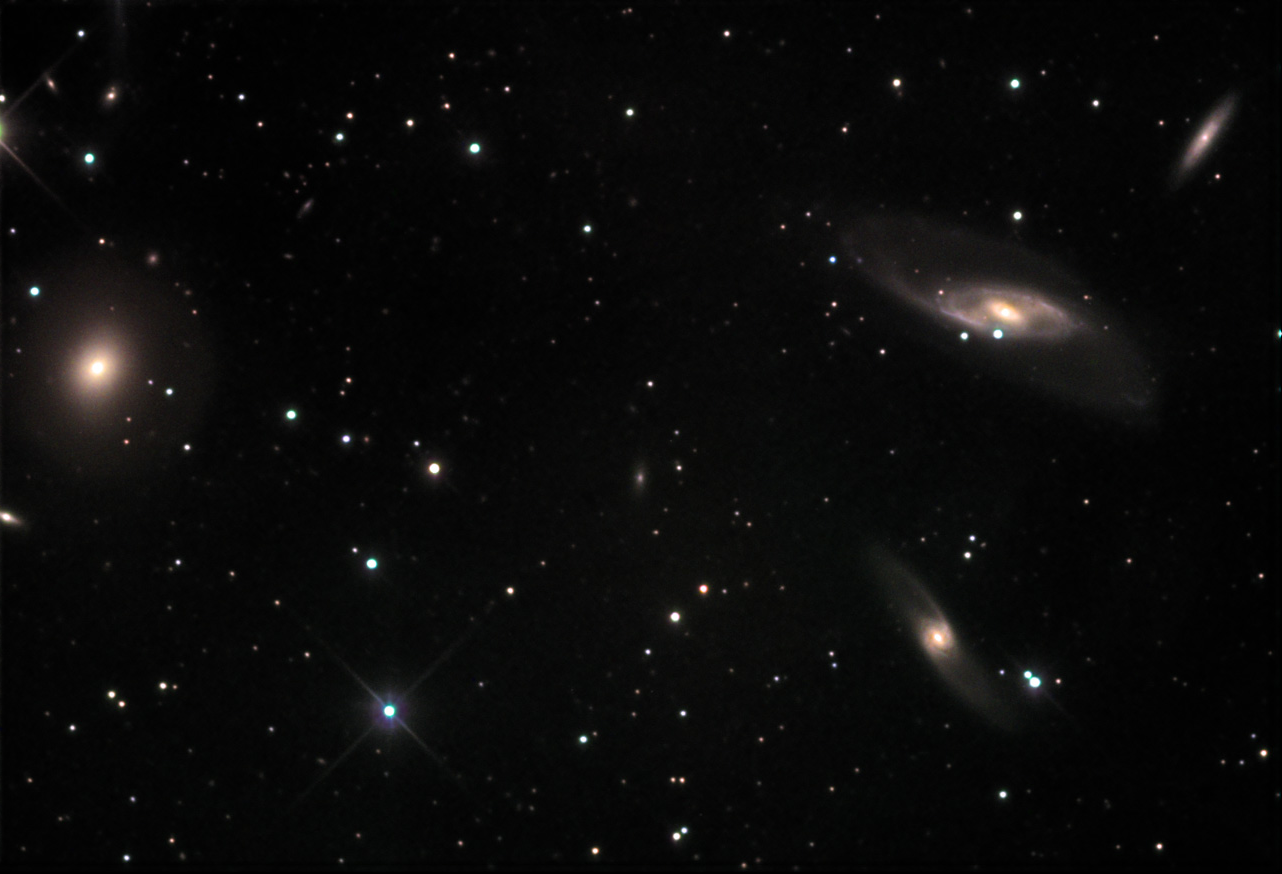

NGC 536: Hickson 10

This group of four galaxies is around 220 million light years away. The collection of spiral galaxies on the left side of the image include: (from top to bottom) NGC 542, NGC 536 and NGC 531. The warped arms of the latter two galaxies strongly suggests they are interacting with one another. NGC 529 on the right side of the image is a bright lenticular galaxy. This galaxy probably used to be a spiral like its neighbors, but either due to gravitational interactions or a lack of material to form more stars has relaxed to this smooth almost elliptical (but not quite) like state.

This image was taken as part of Advanced Observing Program (AOP) program at Kitt Peak Visitor Center during 2014.

Credit: KPNO/NOIRLab/NSF/AURA/Gary White and Verlenne Monroe/Adam Block